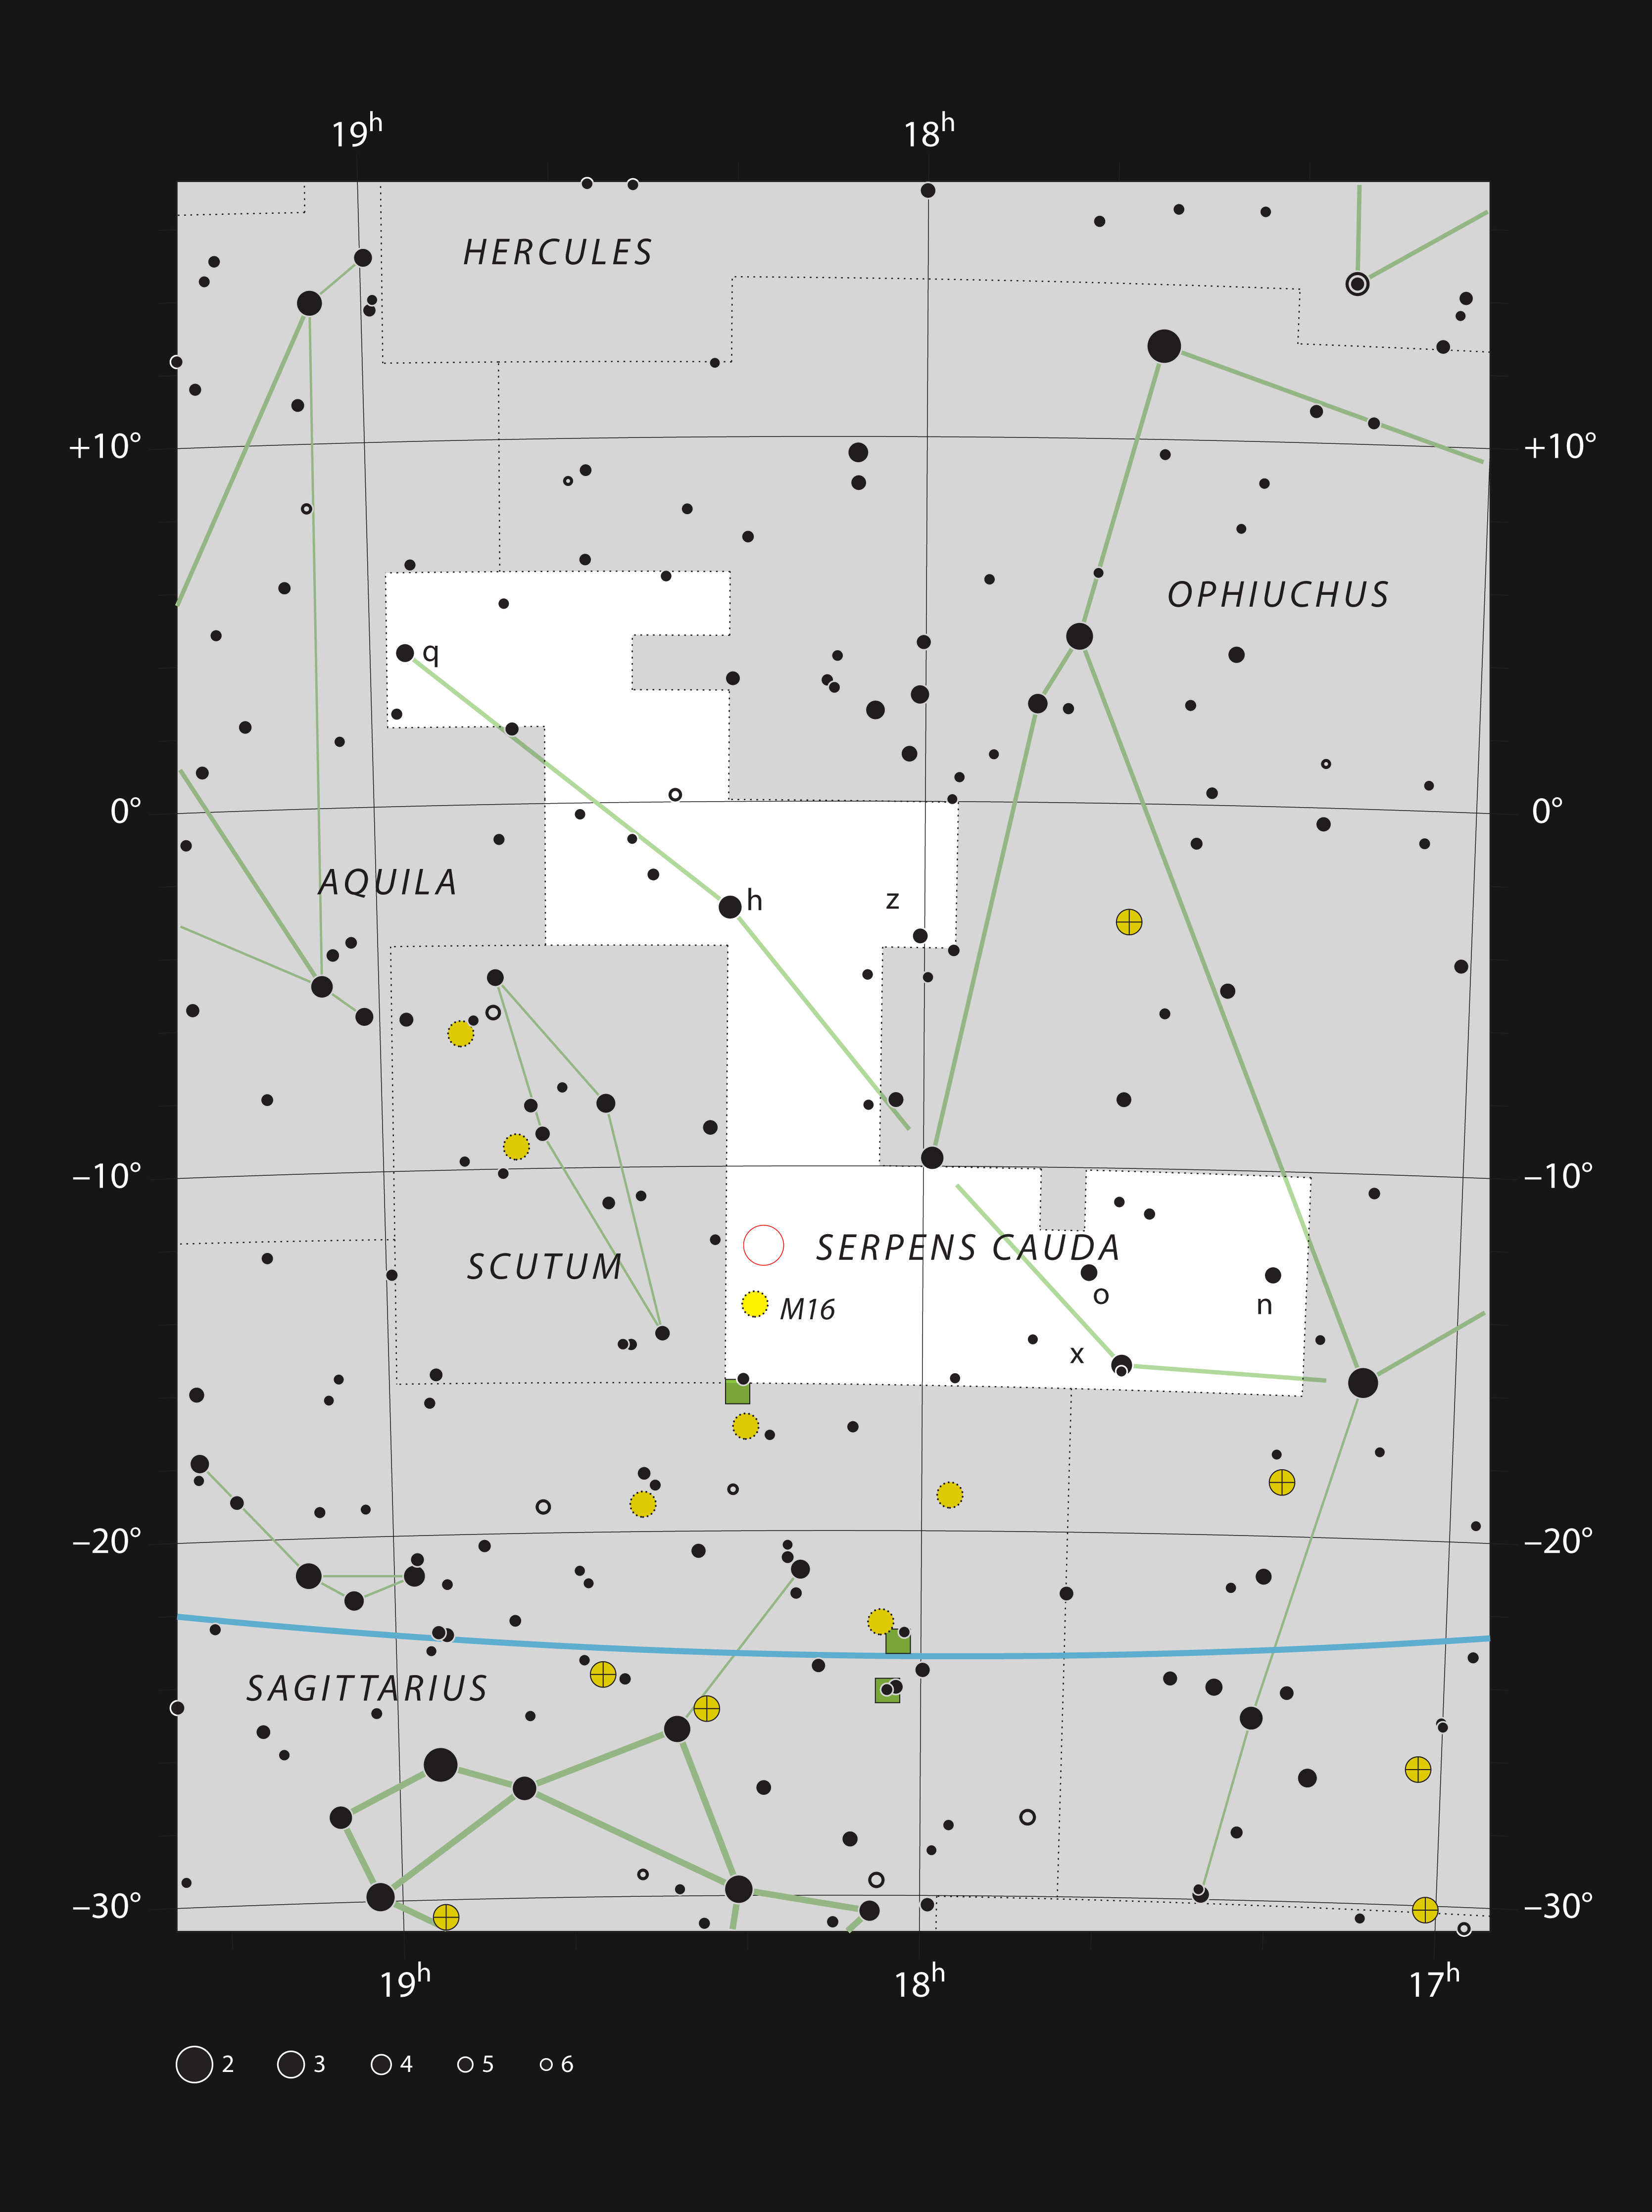

The star cluster NGC 6604 in the constellation of Serpens

This chart shows the location of the star cluster NGC 6604 in the constellation of Serpens (The Serpent). This map shows most of the stars visible to the unaided eye under good conditions and the location of the cluster itself is marked with a red circle. Although the star cluster itself is easily seen in a small telescope, the nebula is very faint and was only discovered photographically in the mid 20th century.

Credit: ESO, IAU and Sky & Telescope